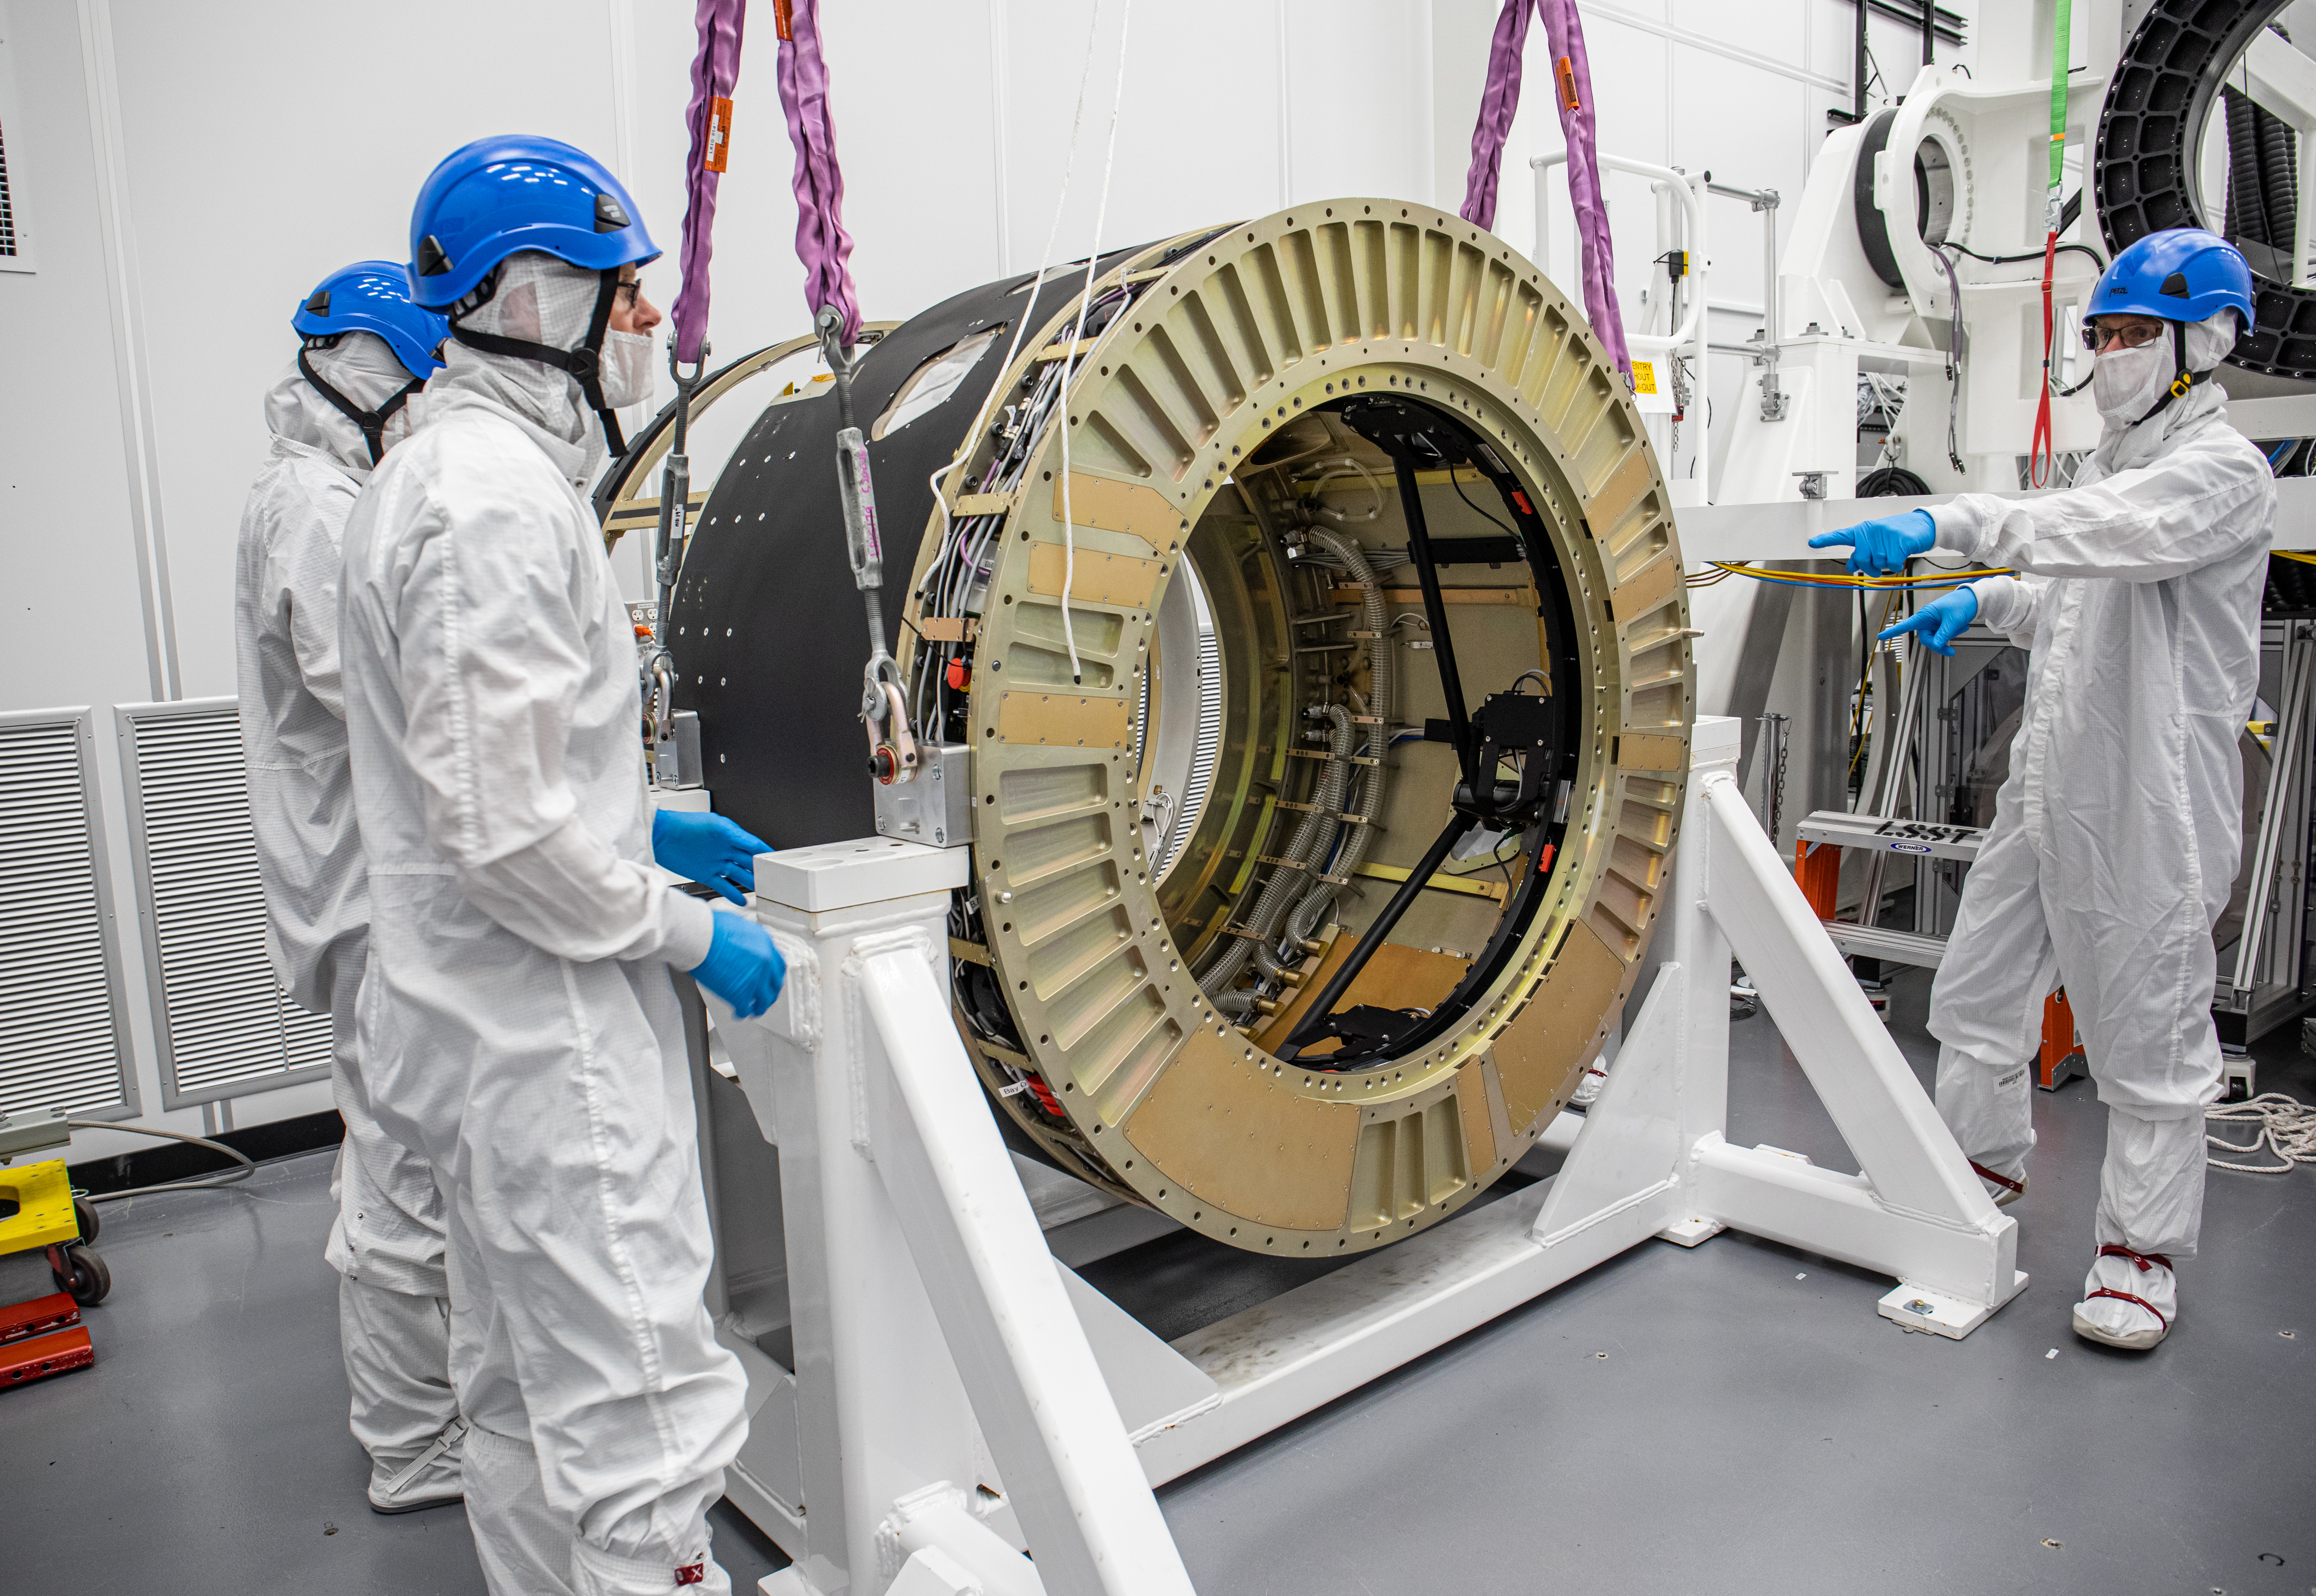

LSST Camera Body Lift

The LSST team successfully completed a lift of the camera body on April 4.

Credit: Jacqueline Ramseyer Orrell/SLAC National Accelerator Laboratory